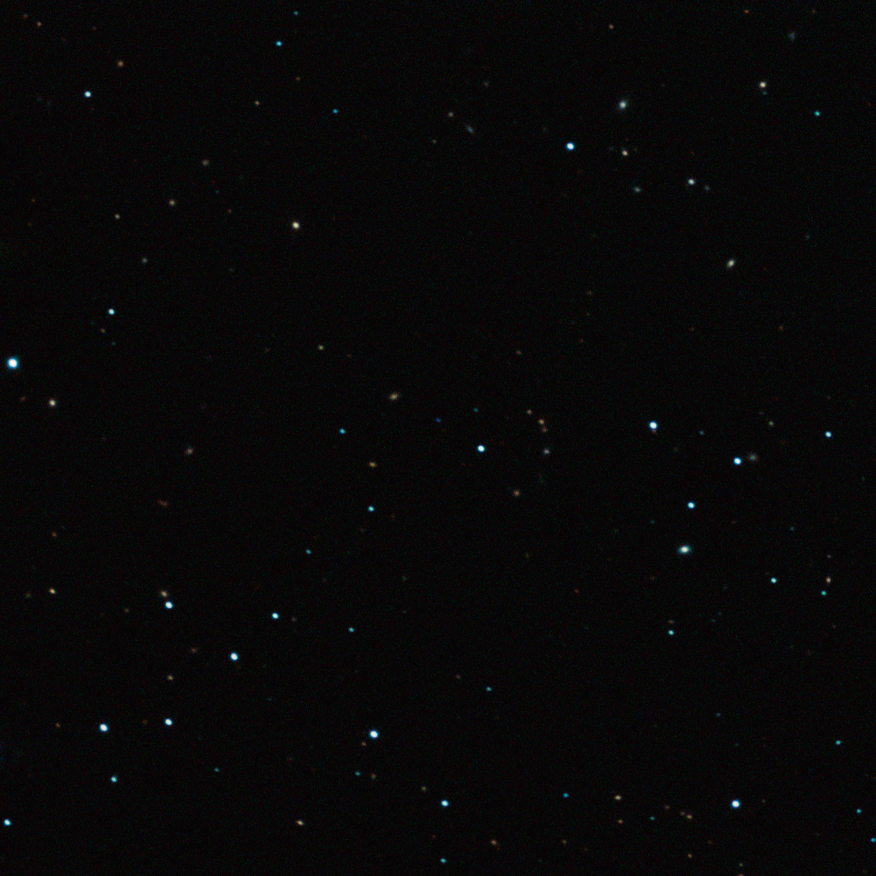

The free-floating planet CFBDSIR J214947.2-040308.9

This image captured by the SOFI instrument on ESO’s New Technology Telescope at the La Silla Observatory shows the free-floating planet CFBDSIR J214947.2-040308.9 in infrared light. This object, which appears as a faint blue dot at the centre of the picture, is the closest such object to the Solar System. It does not orbit a star and hence does not shine by reflected light; the faint glow it emits can only be detected in infrared light. The object appears blueish in this near-infrared view because much of the light at longer infrared wavelengths is absorbed by methane and other molecules in the planet's atmosphere. In visible light the object is so cool that it would only shine dimly with a deep red colour when seen close-up.

Credit: ESO/P. Delorme